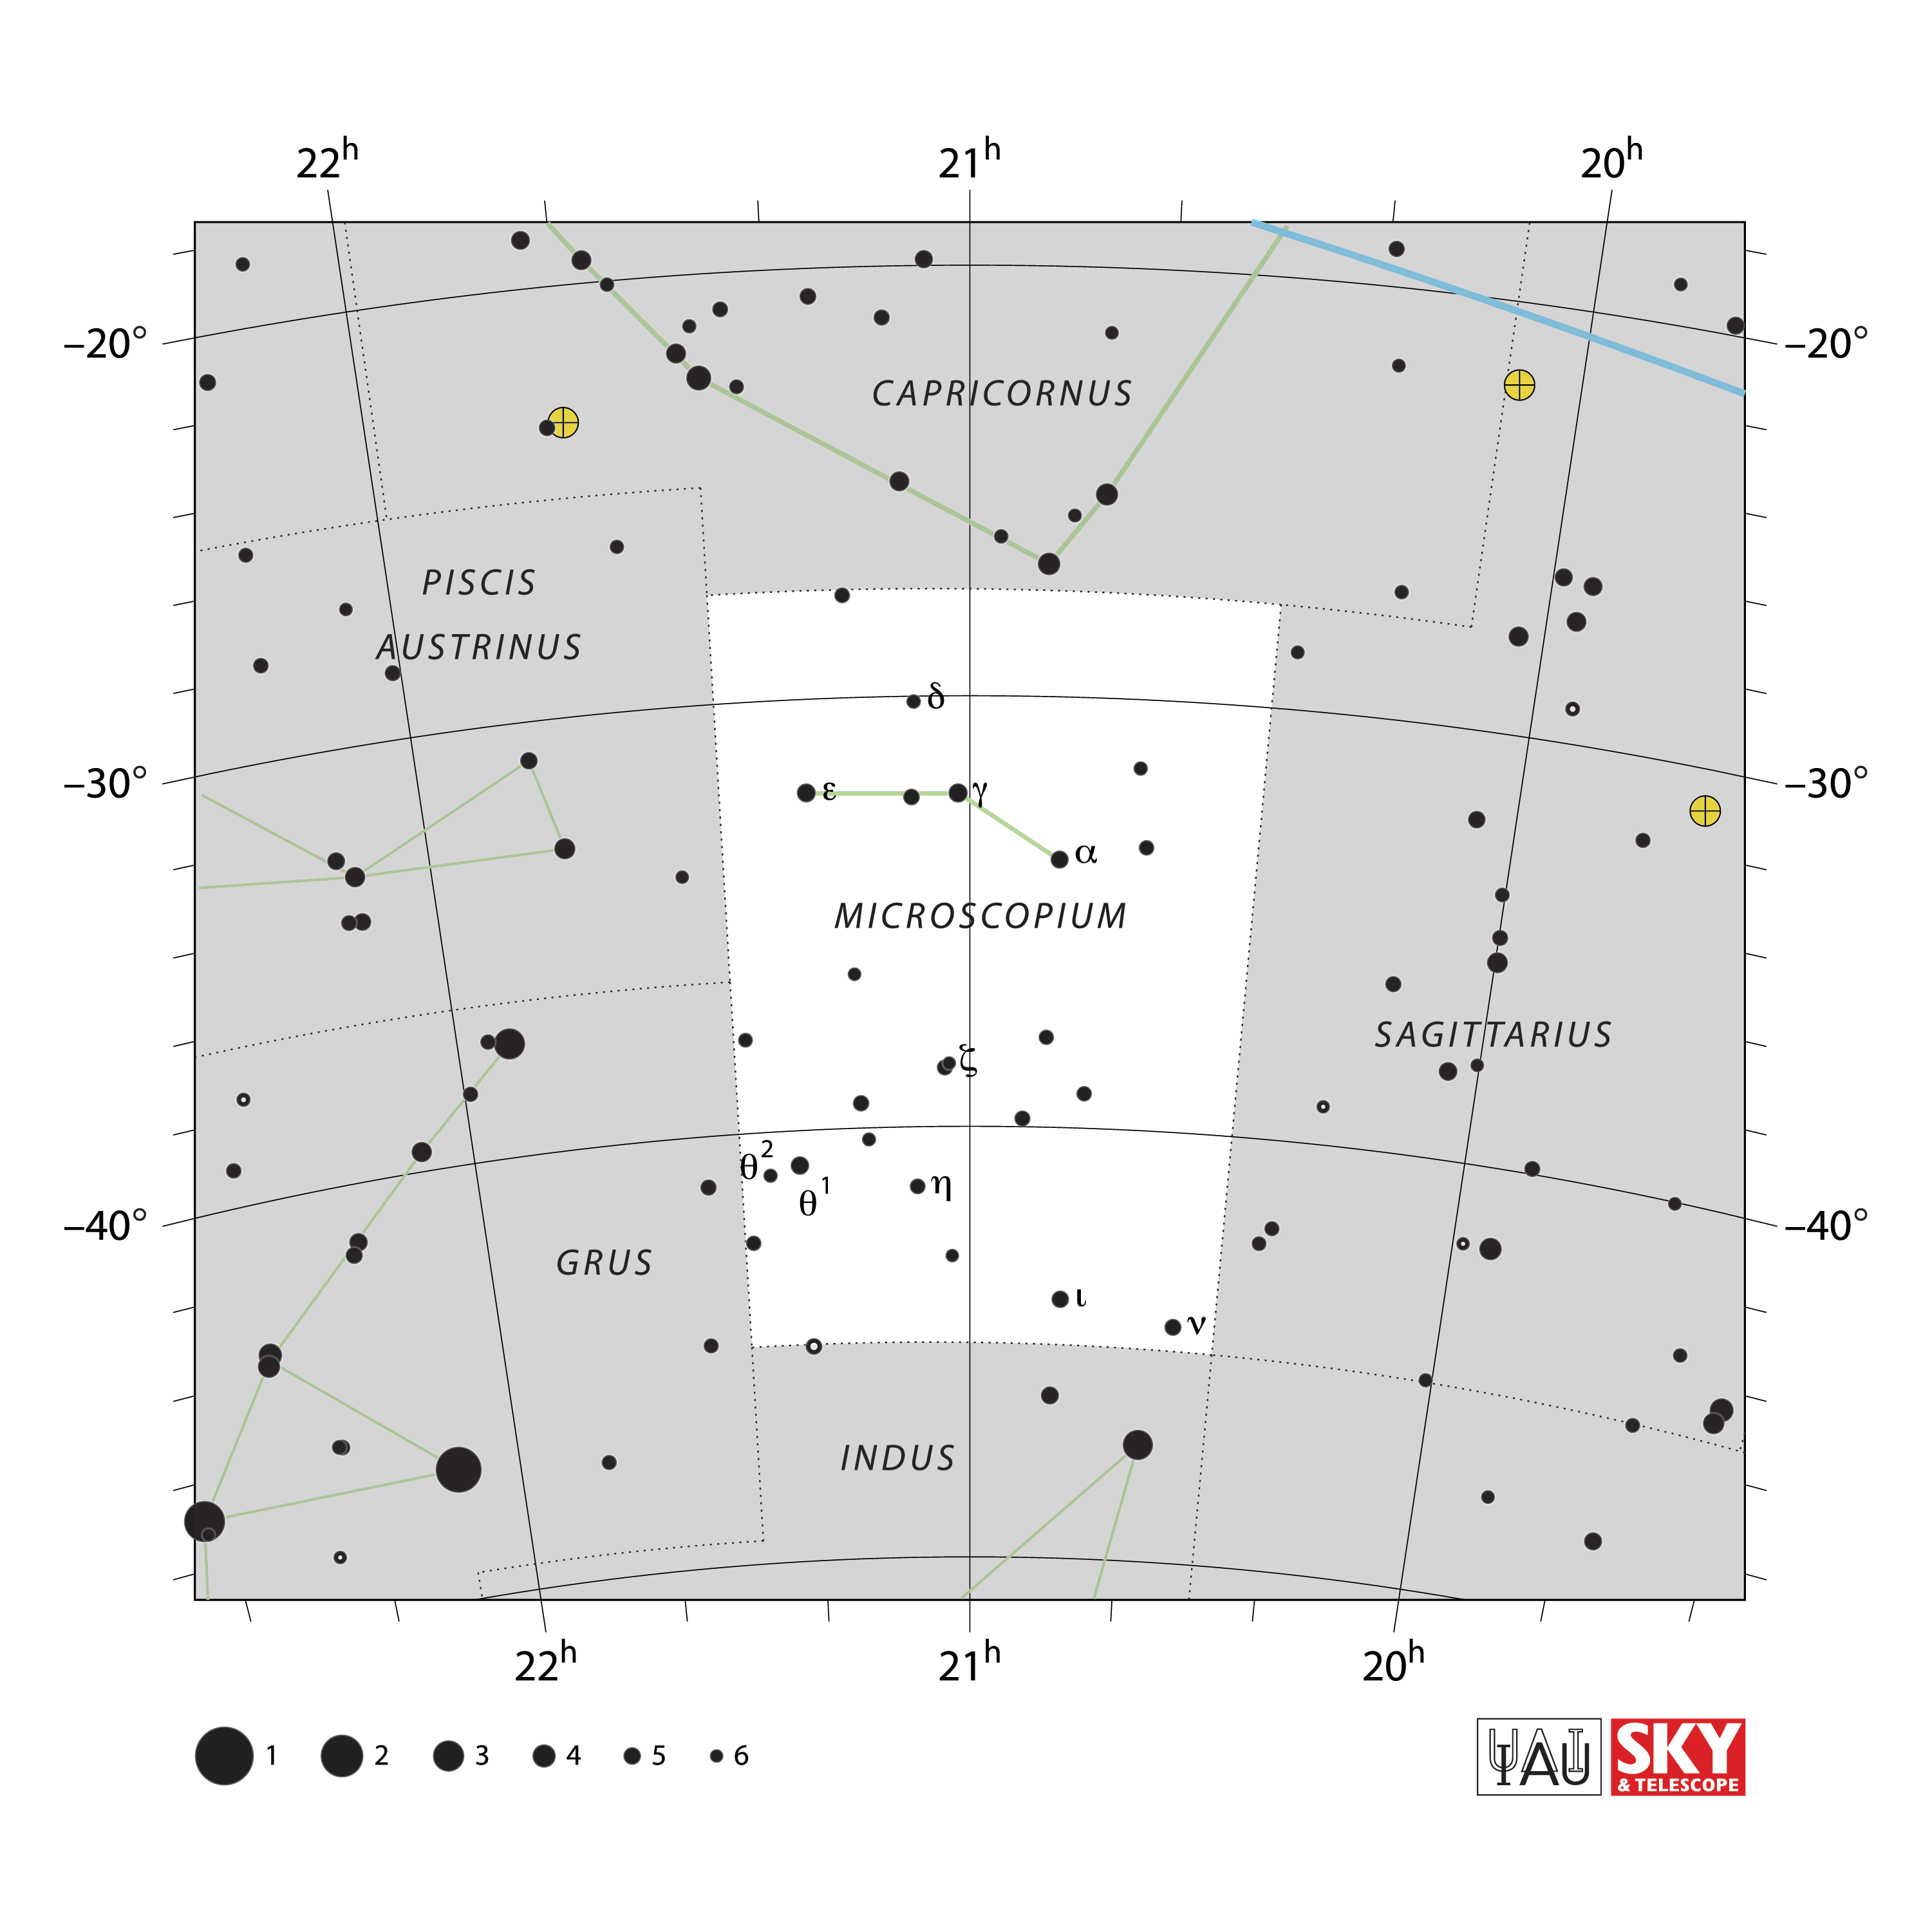

Microscopium

Credit: IAU and Sky & Telescope